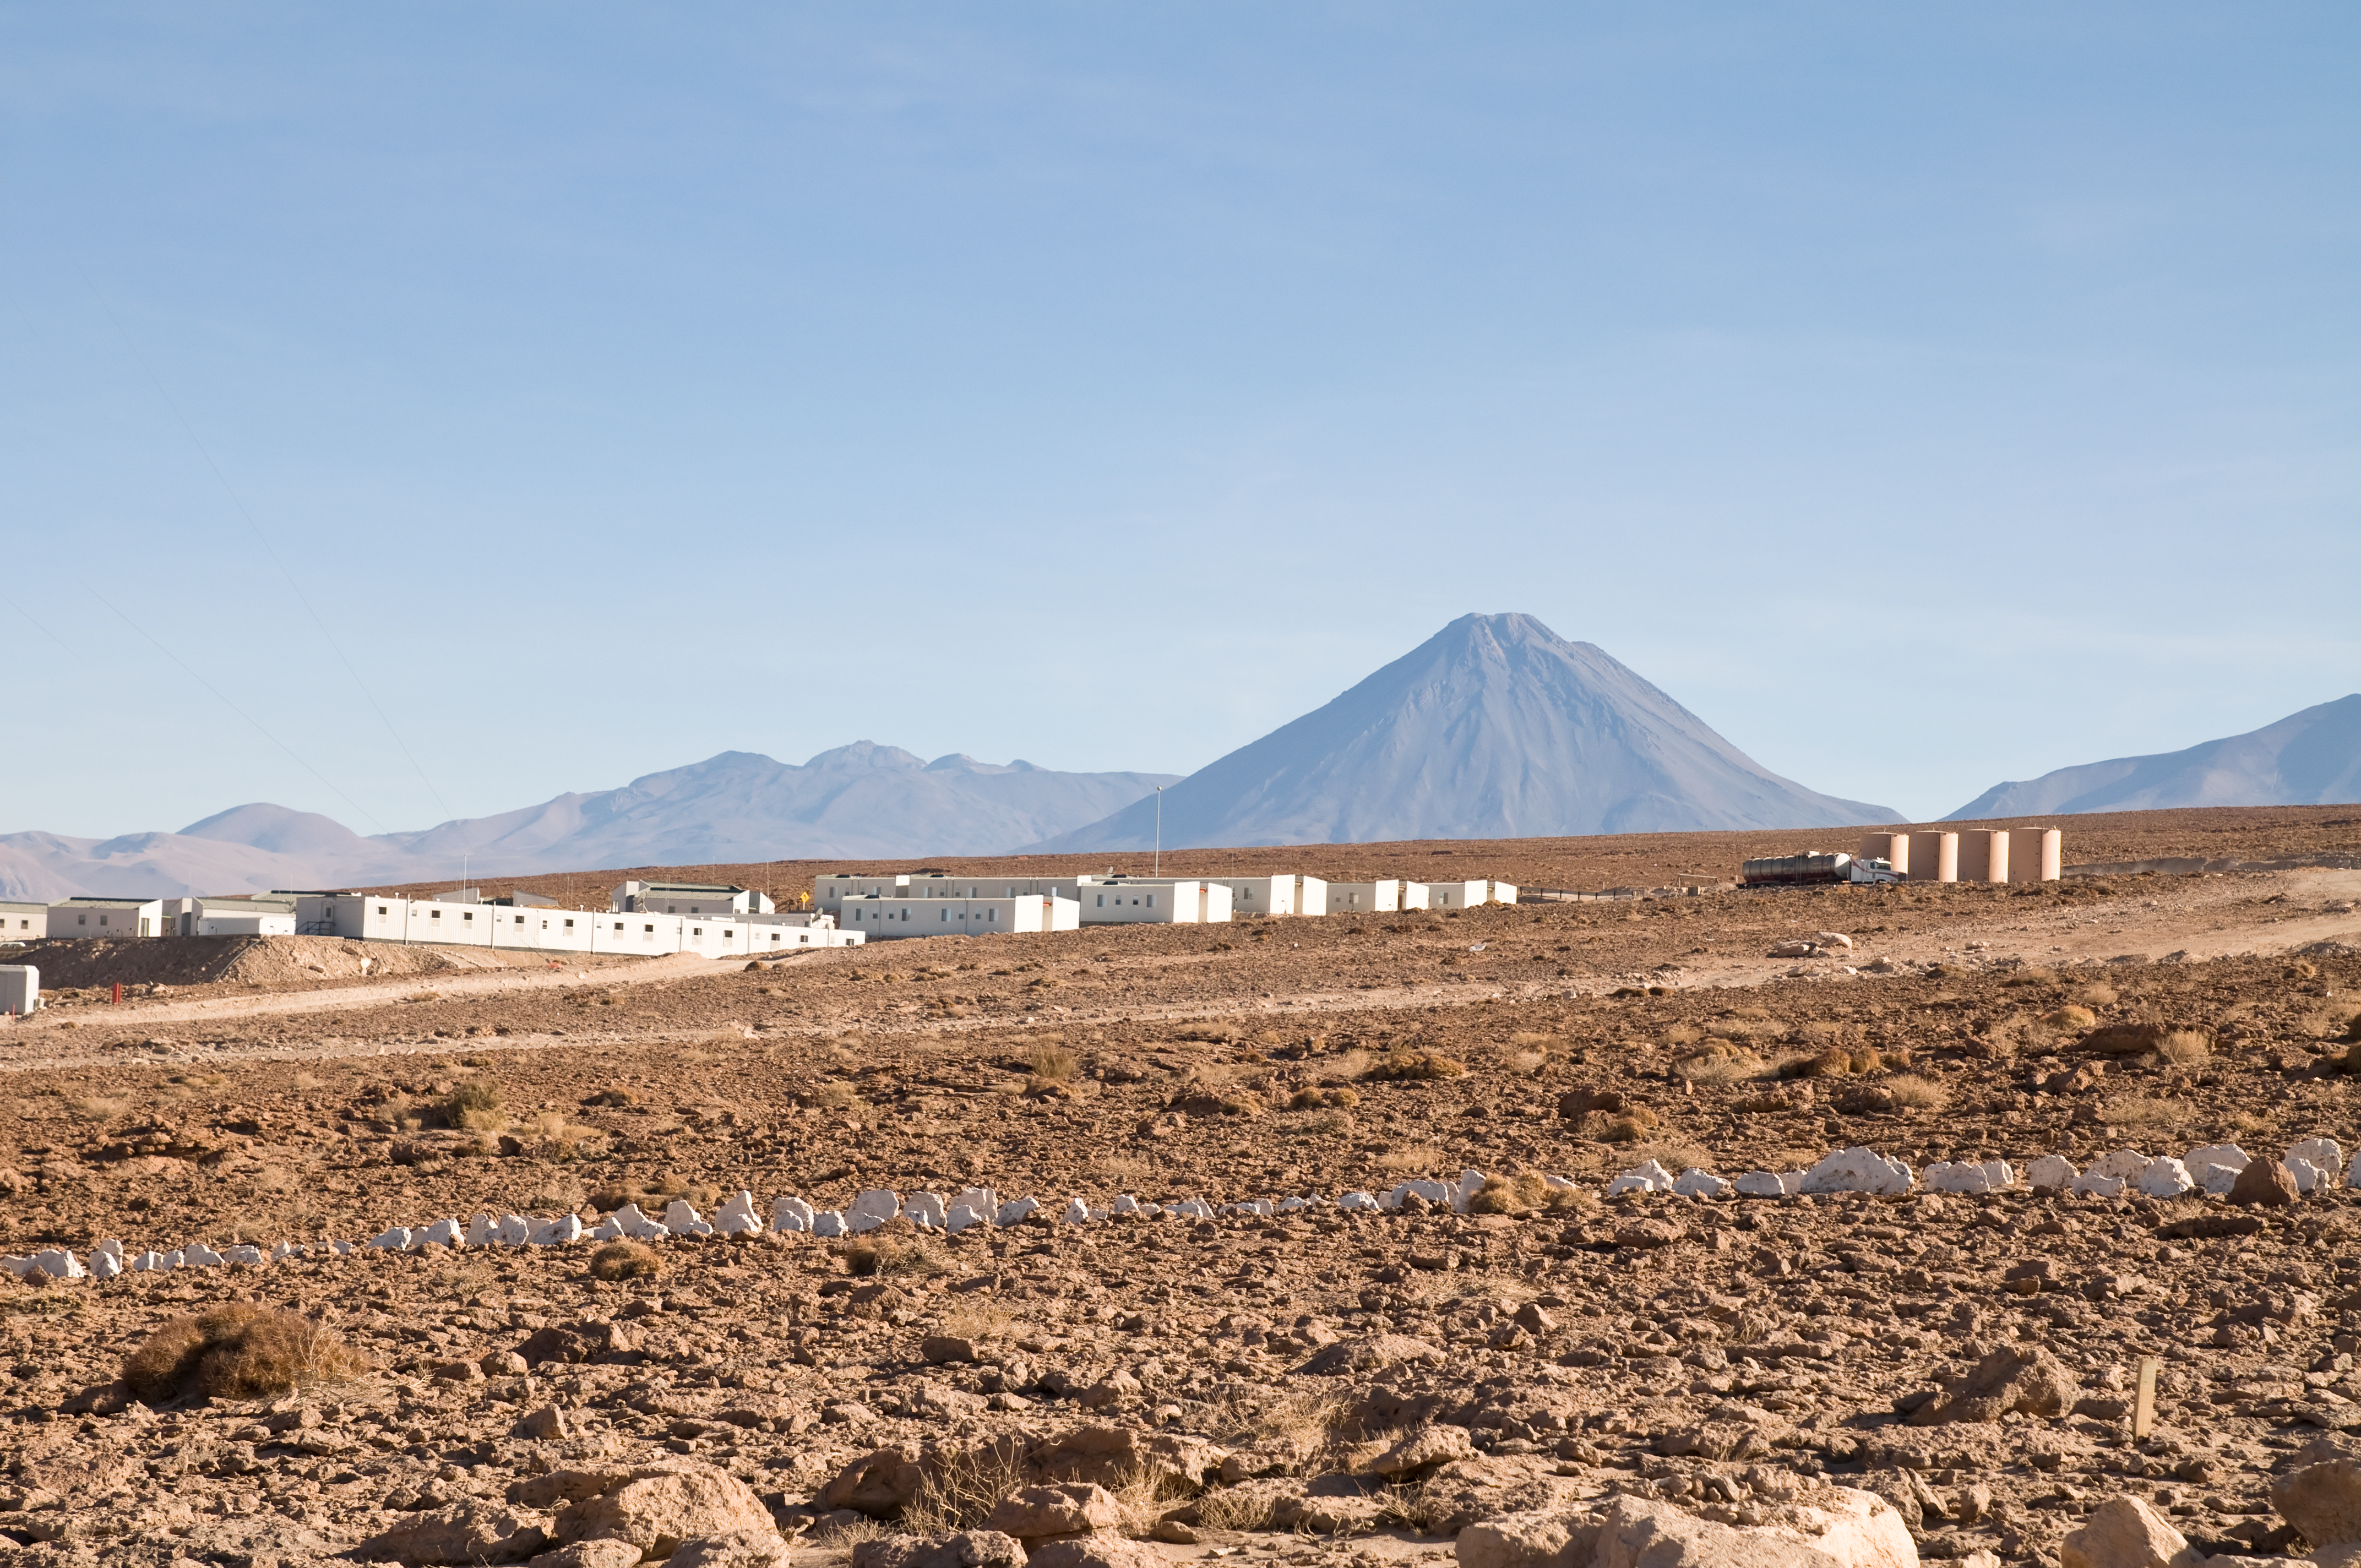

Around the ALMA OSF

View of part of the ALMA base camp, near the Operations Support Facility (OSF), located at 2900 m altitude on the road to the Chajnantor plateau. Chajnantor is the home of the Atacama Large Millimeter/submillimeter Array (ALMA), the largest astronomical project in existence and the largest radio telescope in the world. On the background, the unmistakable conic shape of the 5920m high Licancabur volcano.

Credit: ALMA (ESO/NAOJ/NRAO)/A. Caproni (ESO)